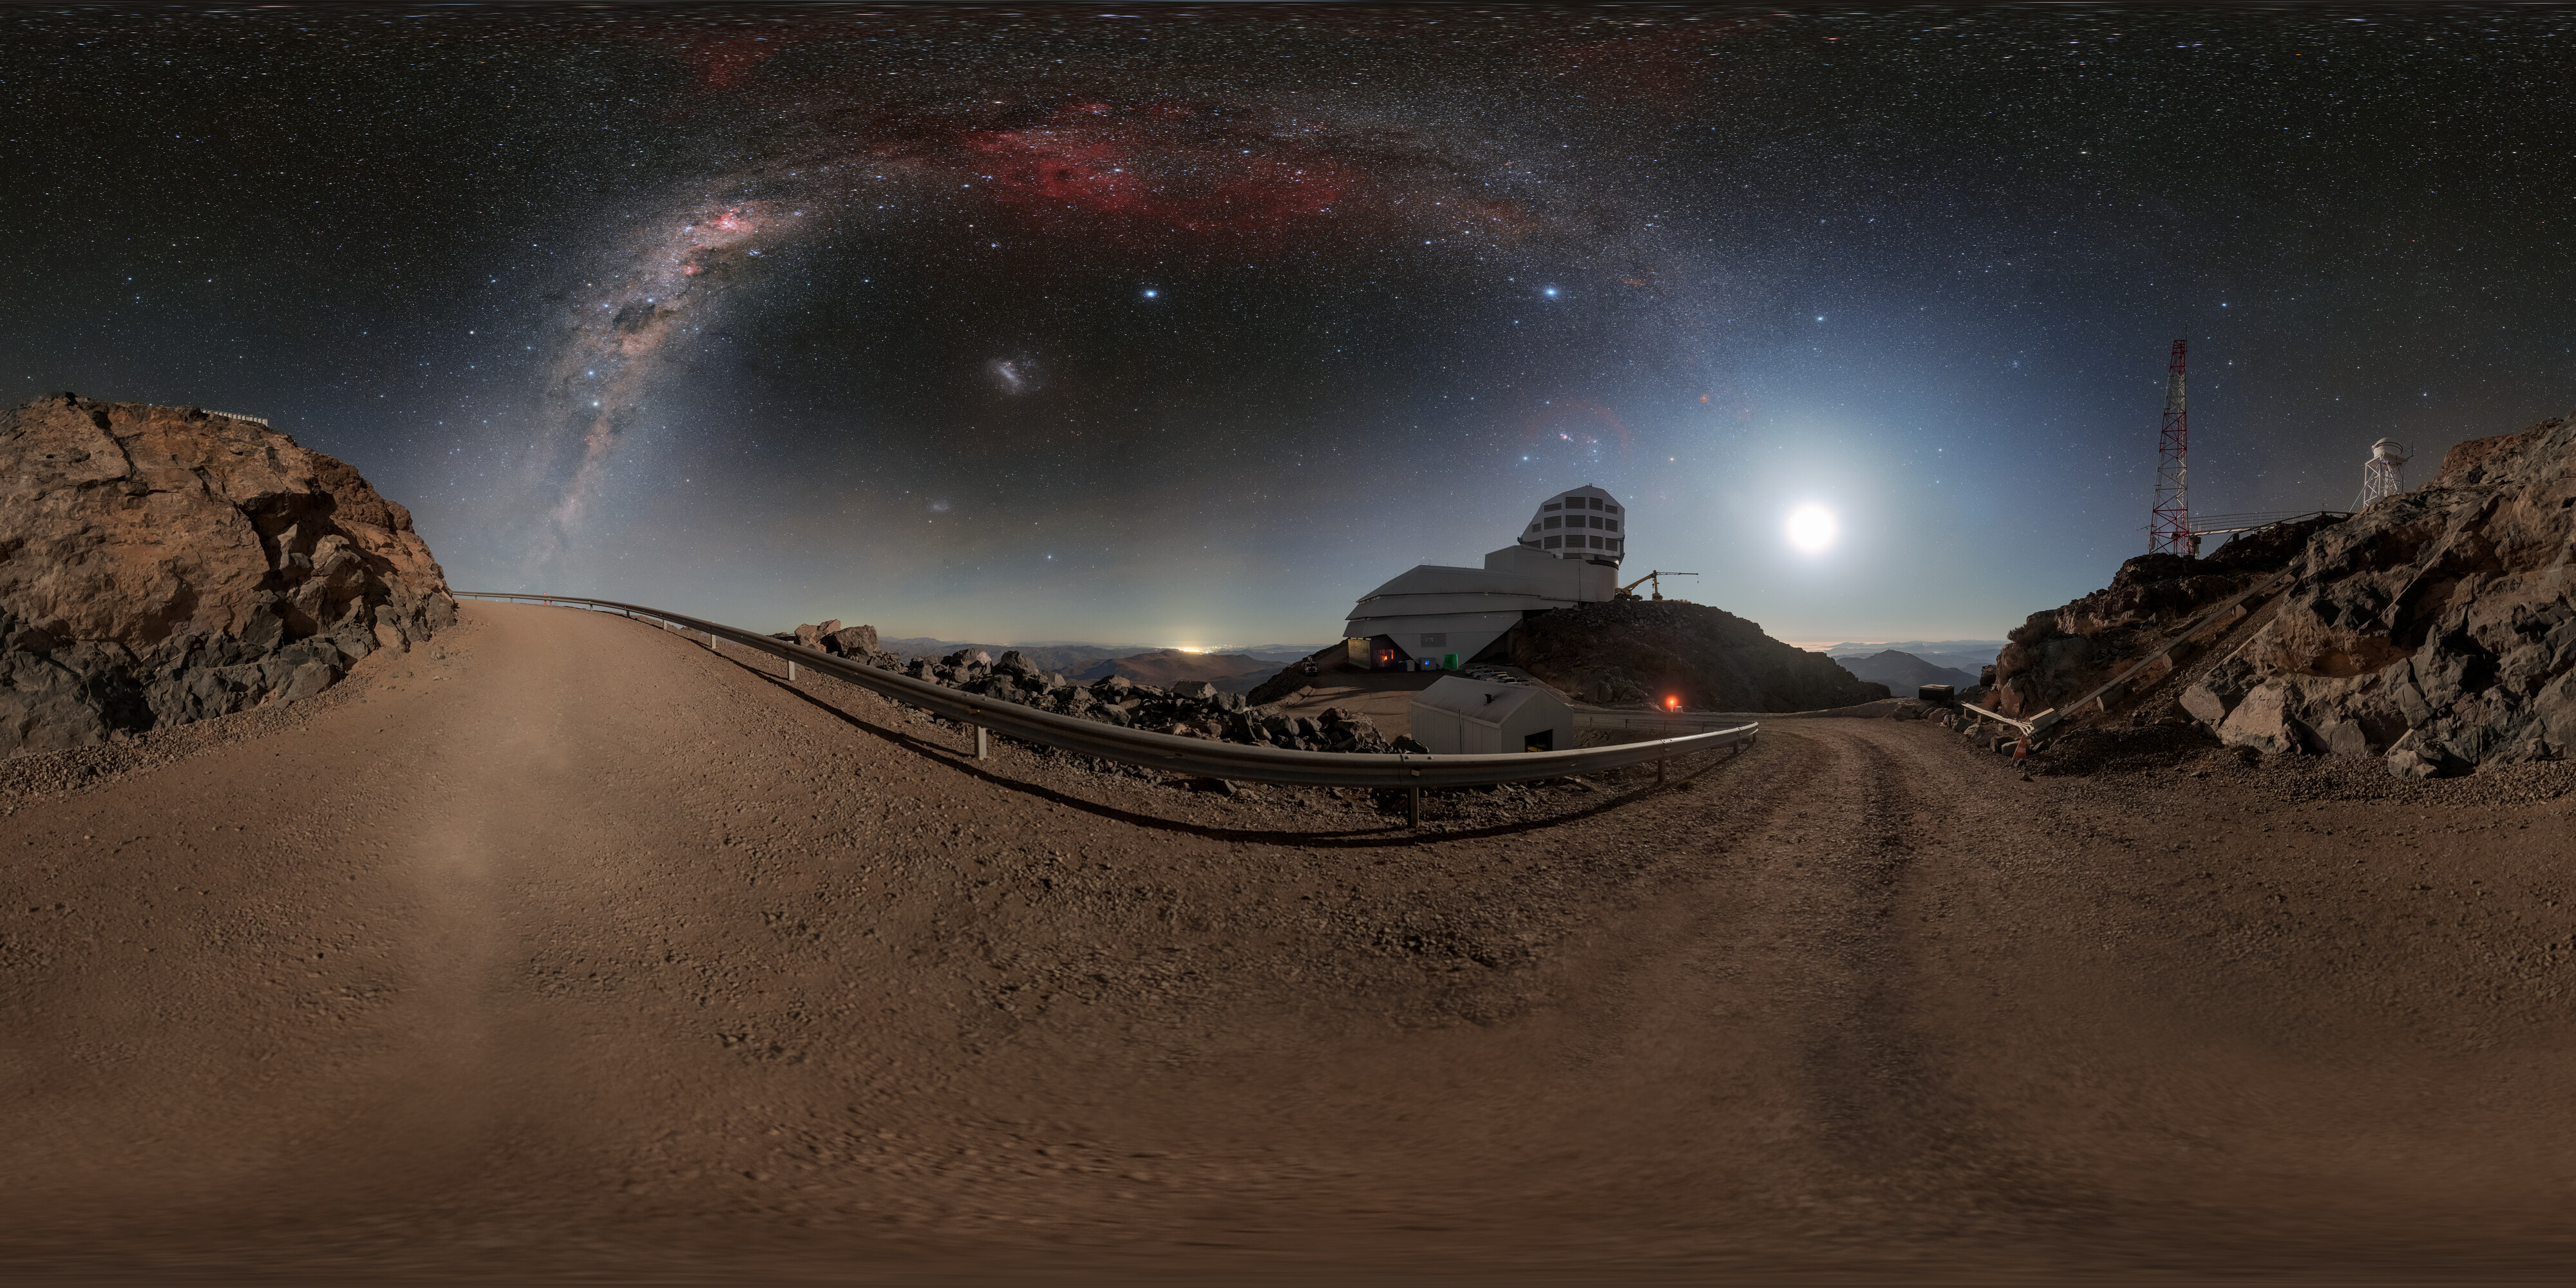

Rubin, the Moon, and the Milky Way (360-Panorama)

Night arrives at NSF–DOE Vera C. Rubin Observatory, jointly funded by the U.S. National Science Foundation (NSF) and the U.S. Department of Energy Office of Science (DOE/SC), and brings with it stunning views of some of our celestial neighbors. The full Moon rises and illuminates the night while the Milky Way graces the sky above Rubin Observatory.

This image was featured as a NOIRLab Image of the Week. Zoomed-in panorama and fulldome versions of this image are also available. Petr Horálek, the photographer, is a NOIRLab Audiovisual Ambassador.

Credit: RubinObs/NOIRLab/SLAC/NSF/DOE/AURA//P. Horálek (Institute of Physics in Opava)